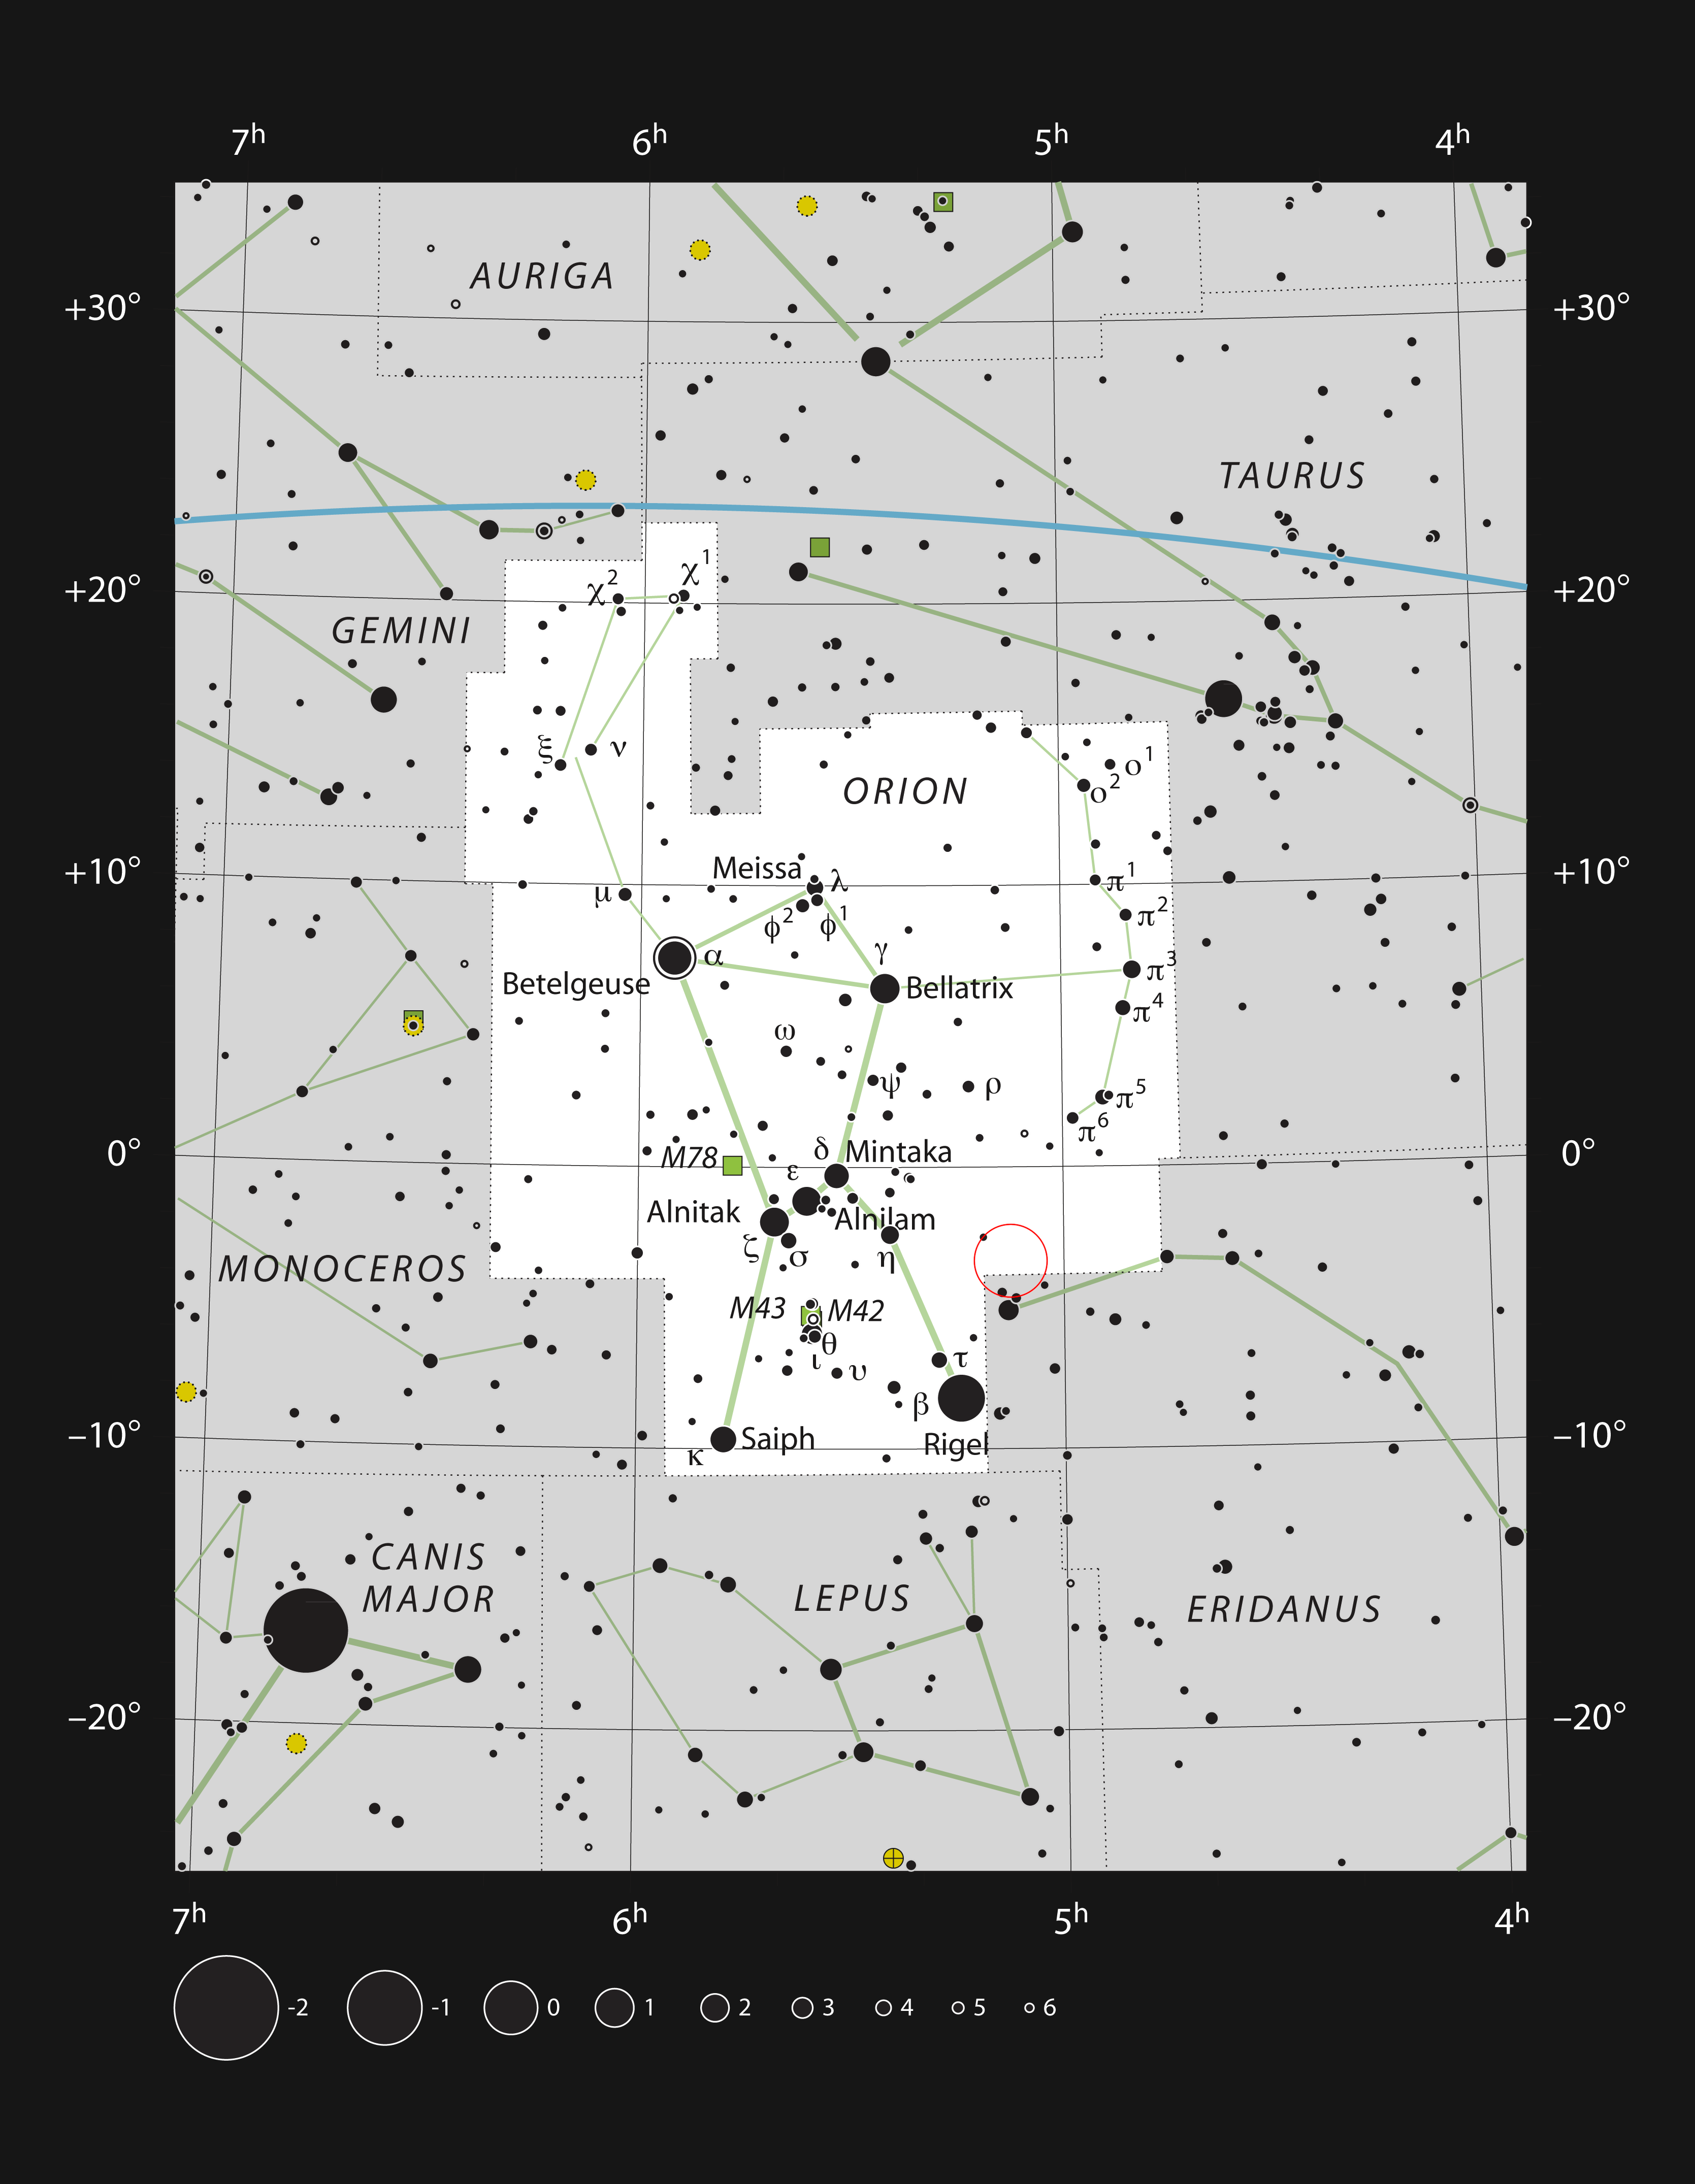

The Cosmic Bat in the Constellation Orion

This chart shows the location of the reflection nebula NGC 1788 in the constellation of Orion (The Hunter). The map includes most of the stars visible to the unaided eye under good conditions, and the region of sky shown in this image is indicated.

Credit: ESO, IAU and Sky & Telescope